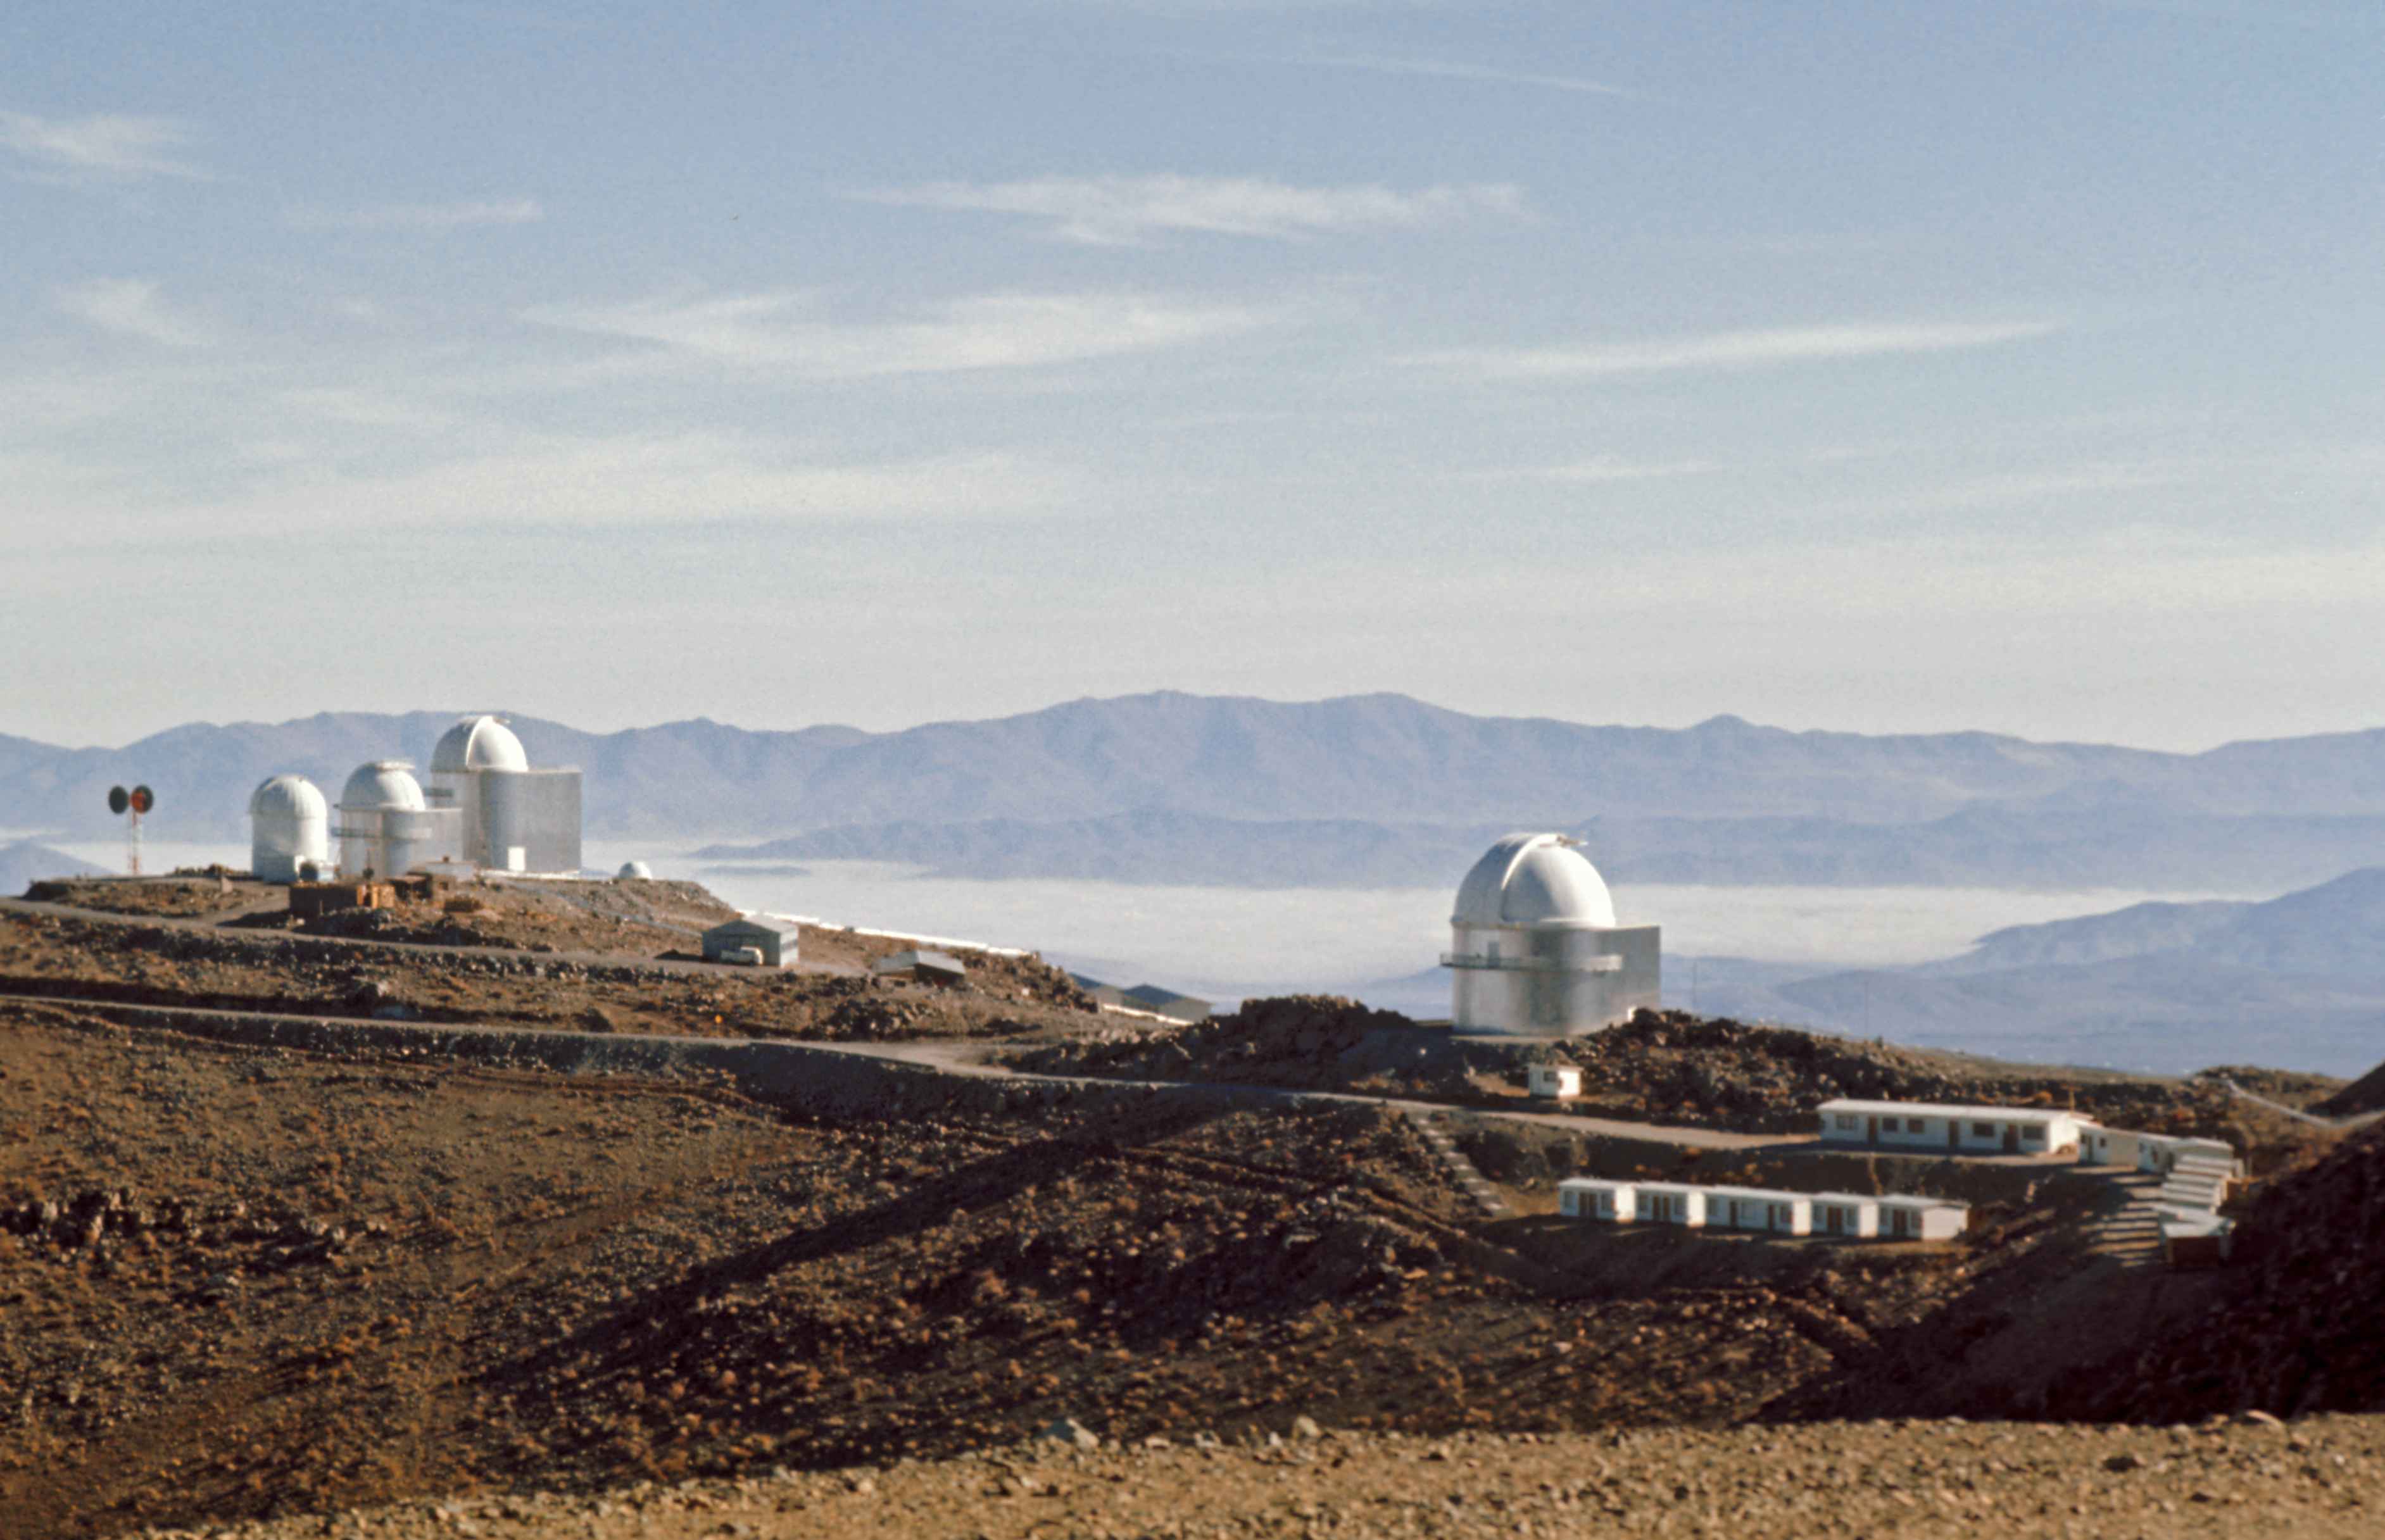

A view of La Silla Observatory in the 70s

Looking over to the middle size telescopes at La Silla around 1970.

Credit: ESO/J. Denoyelle